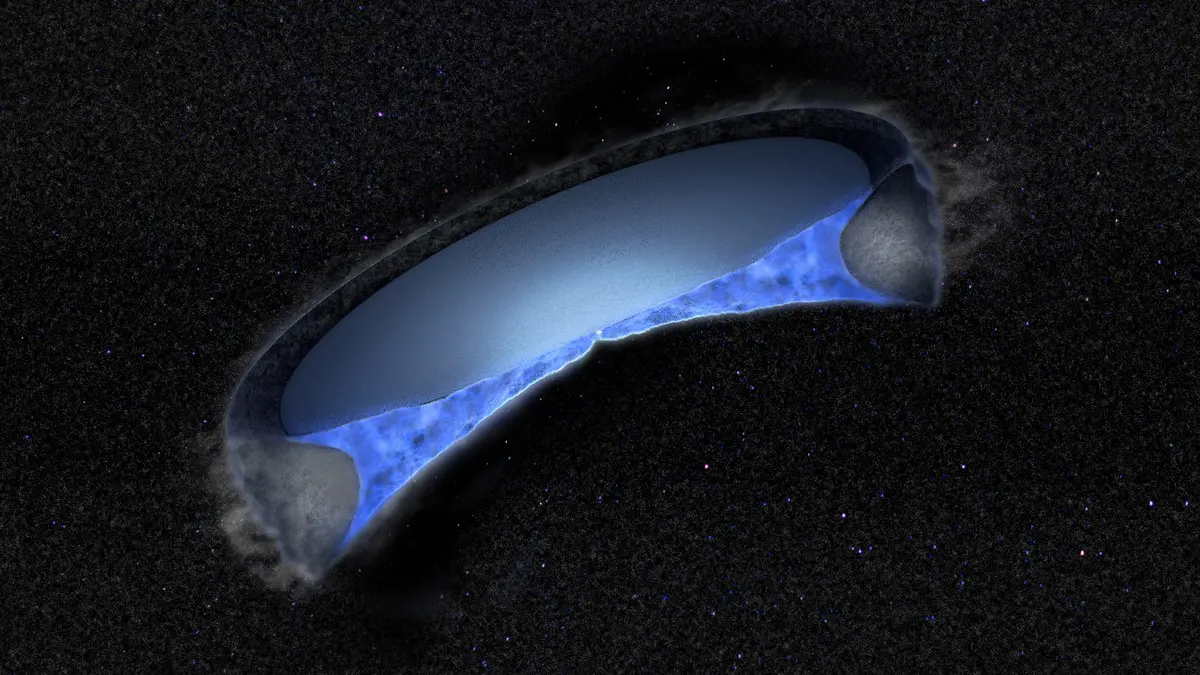

Water ice turned to gas in V883 Ori

V883 Ori is a unique protostar whose temperature is just hot enough that the water in its circumstellar disk has turned to gas, making it possible for radio astronomers to trace the water’s origins. New observations with the Atacama Large Millimeter/submillimeter Array (ALMA) have provided the first confirmation that the water in our Solar System may come from the same place as the water in disks surrounding protostars elsewhere in the Universe: the interstellar medium.

Credit: ALMA (ESO/NAOJ/NRAO), B. Saxton (NRAO/AUI/NSF)